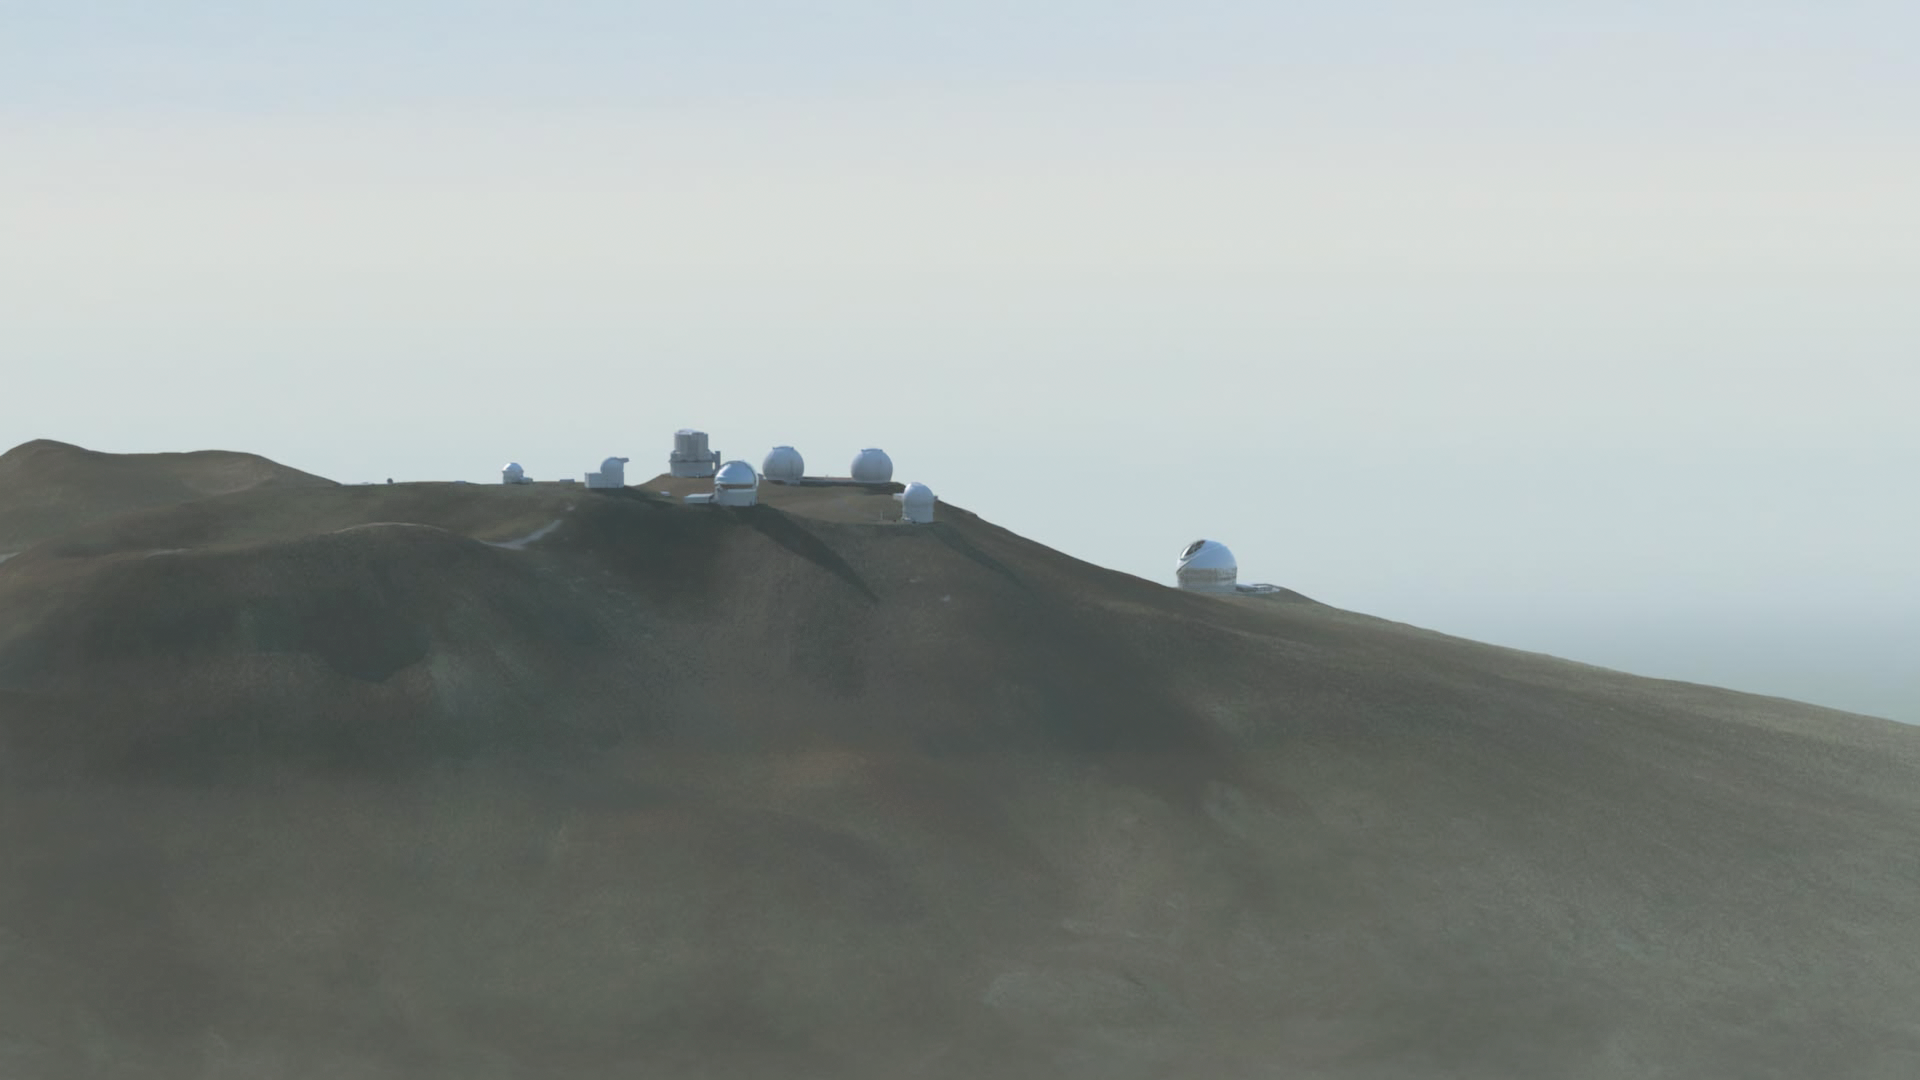

Thirty Meter Telescope (NAOJ rendering 2014)

Thirty Meter Telescope (NAOJ rendering 2014).

Credit: TMT International Observatory/Courtesy of NAOJ with the cooperation of Mitsubishi Electric